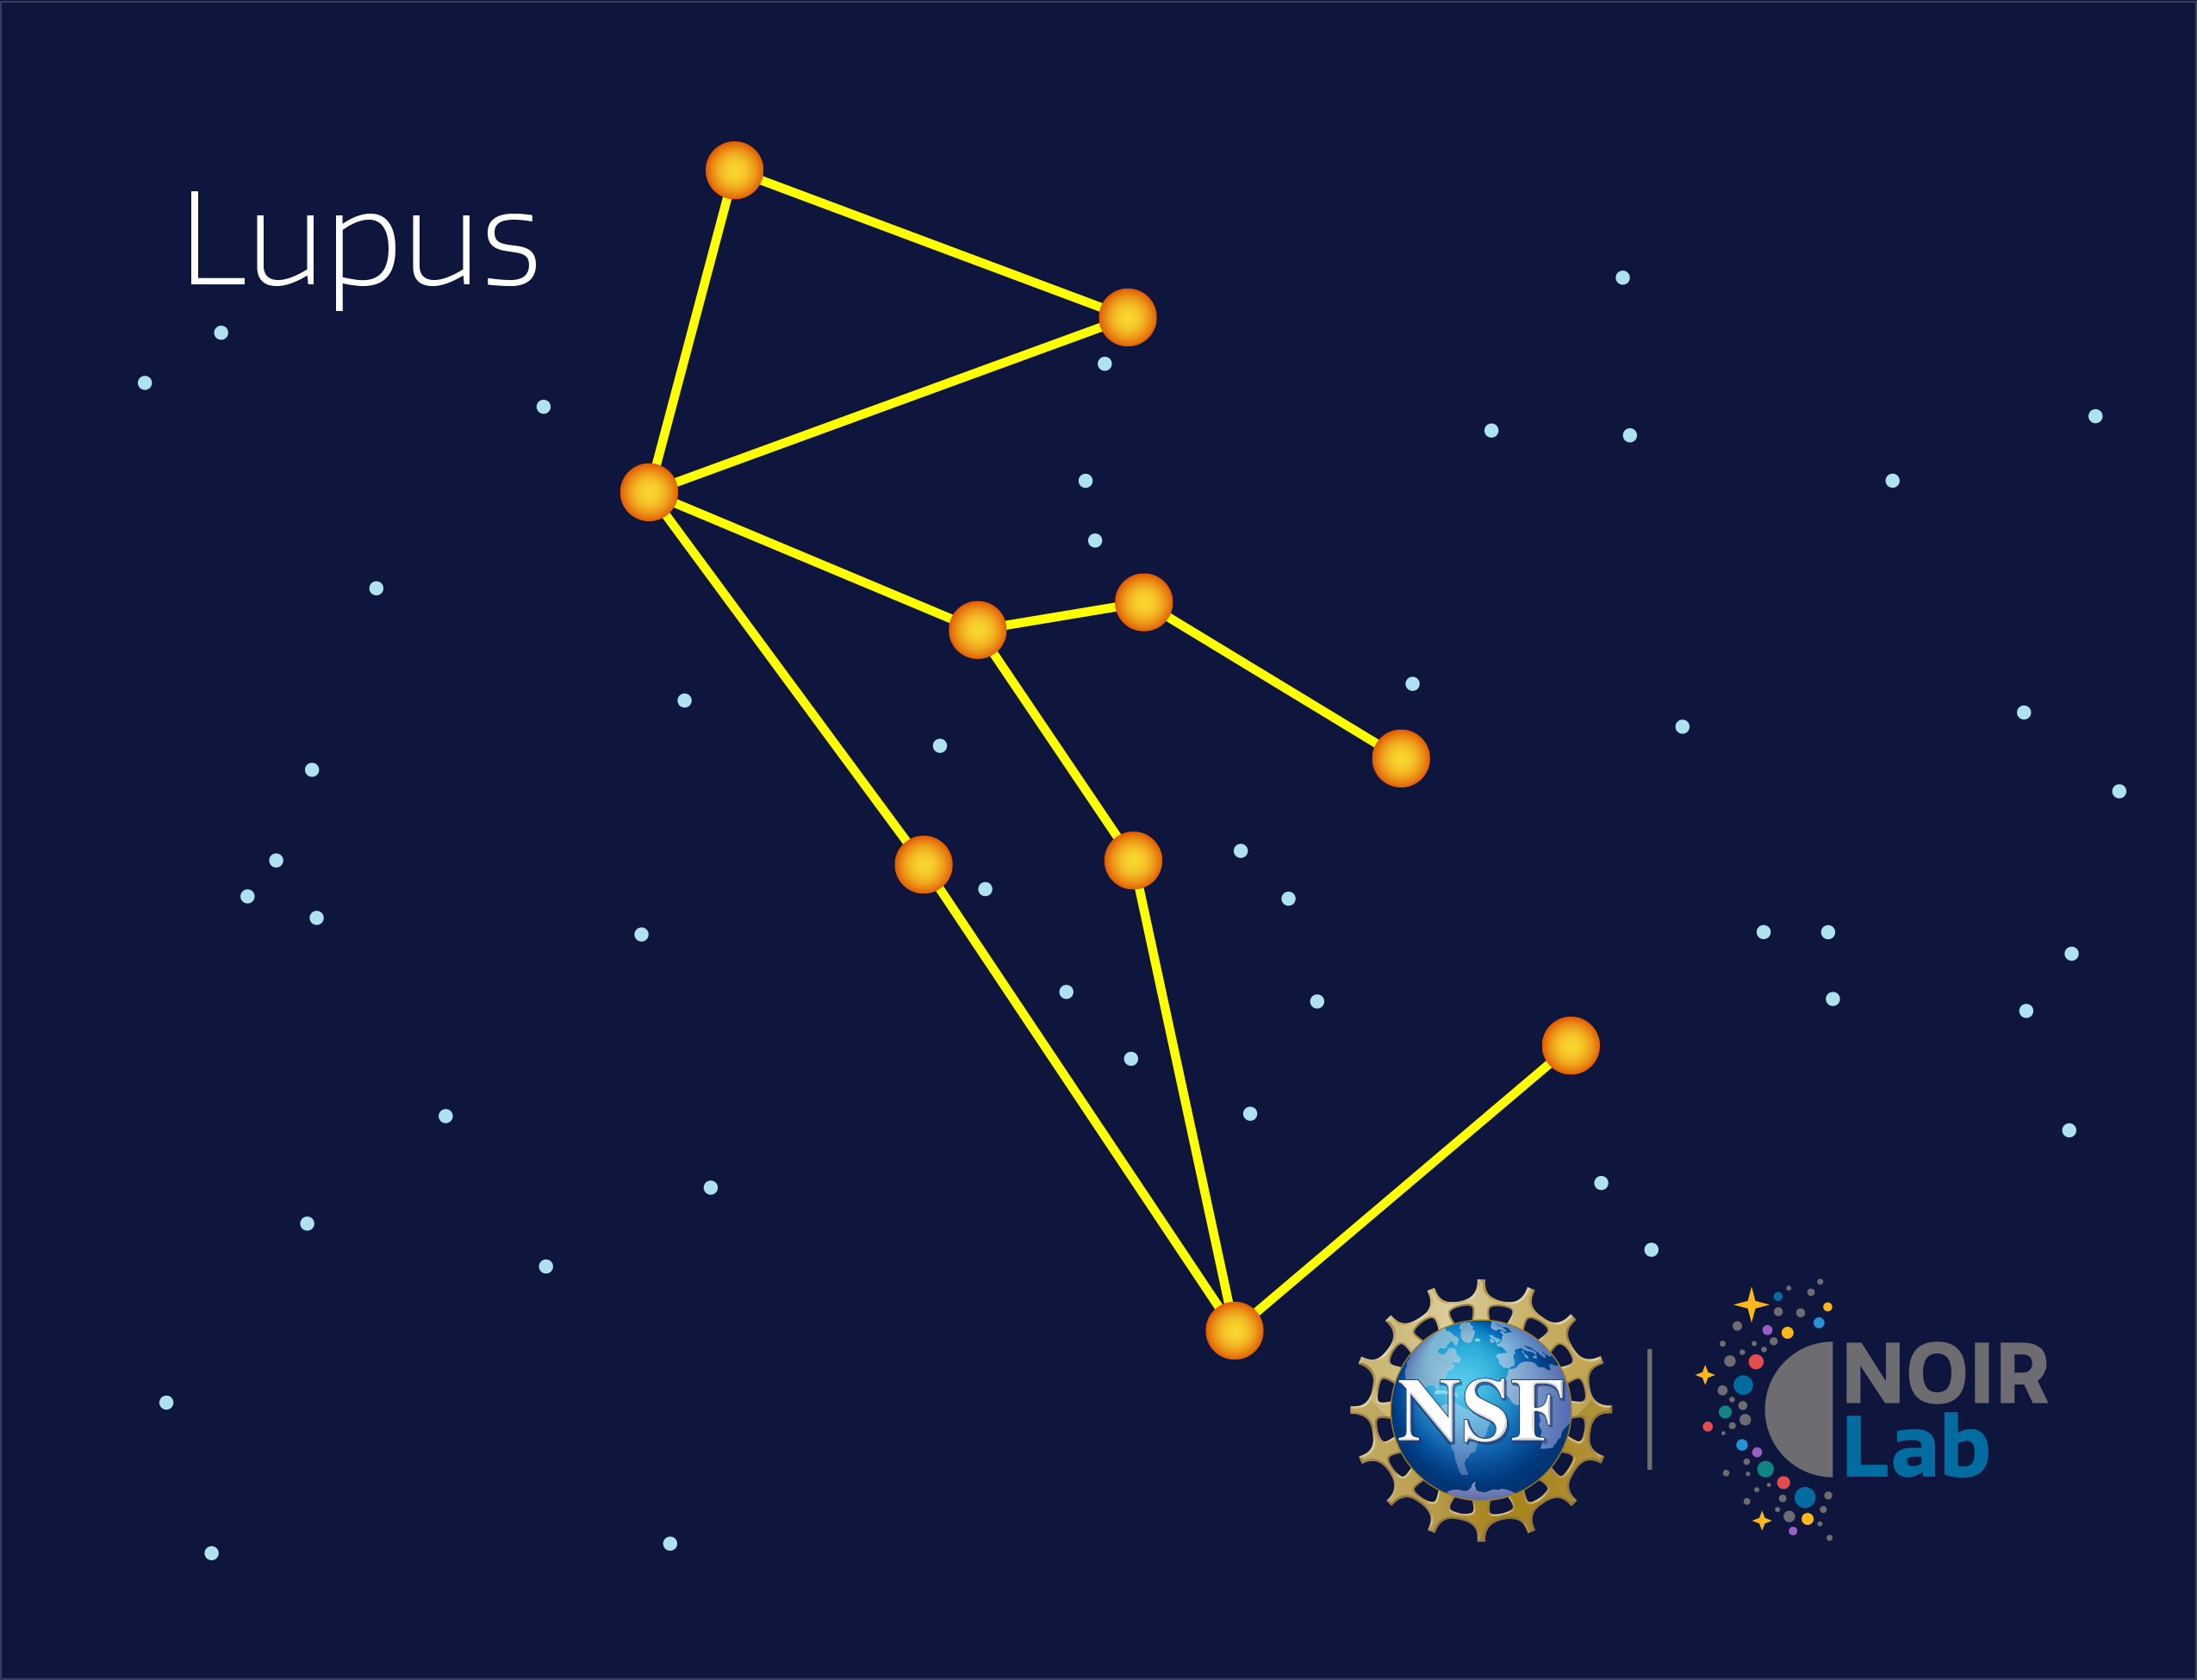

Lupus

Credit: NOIRLab